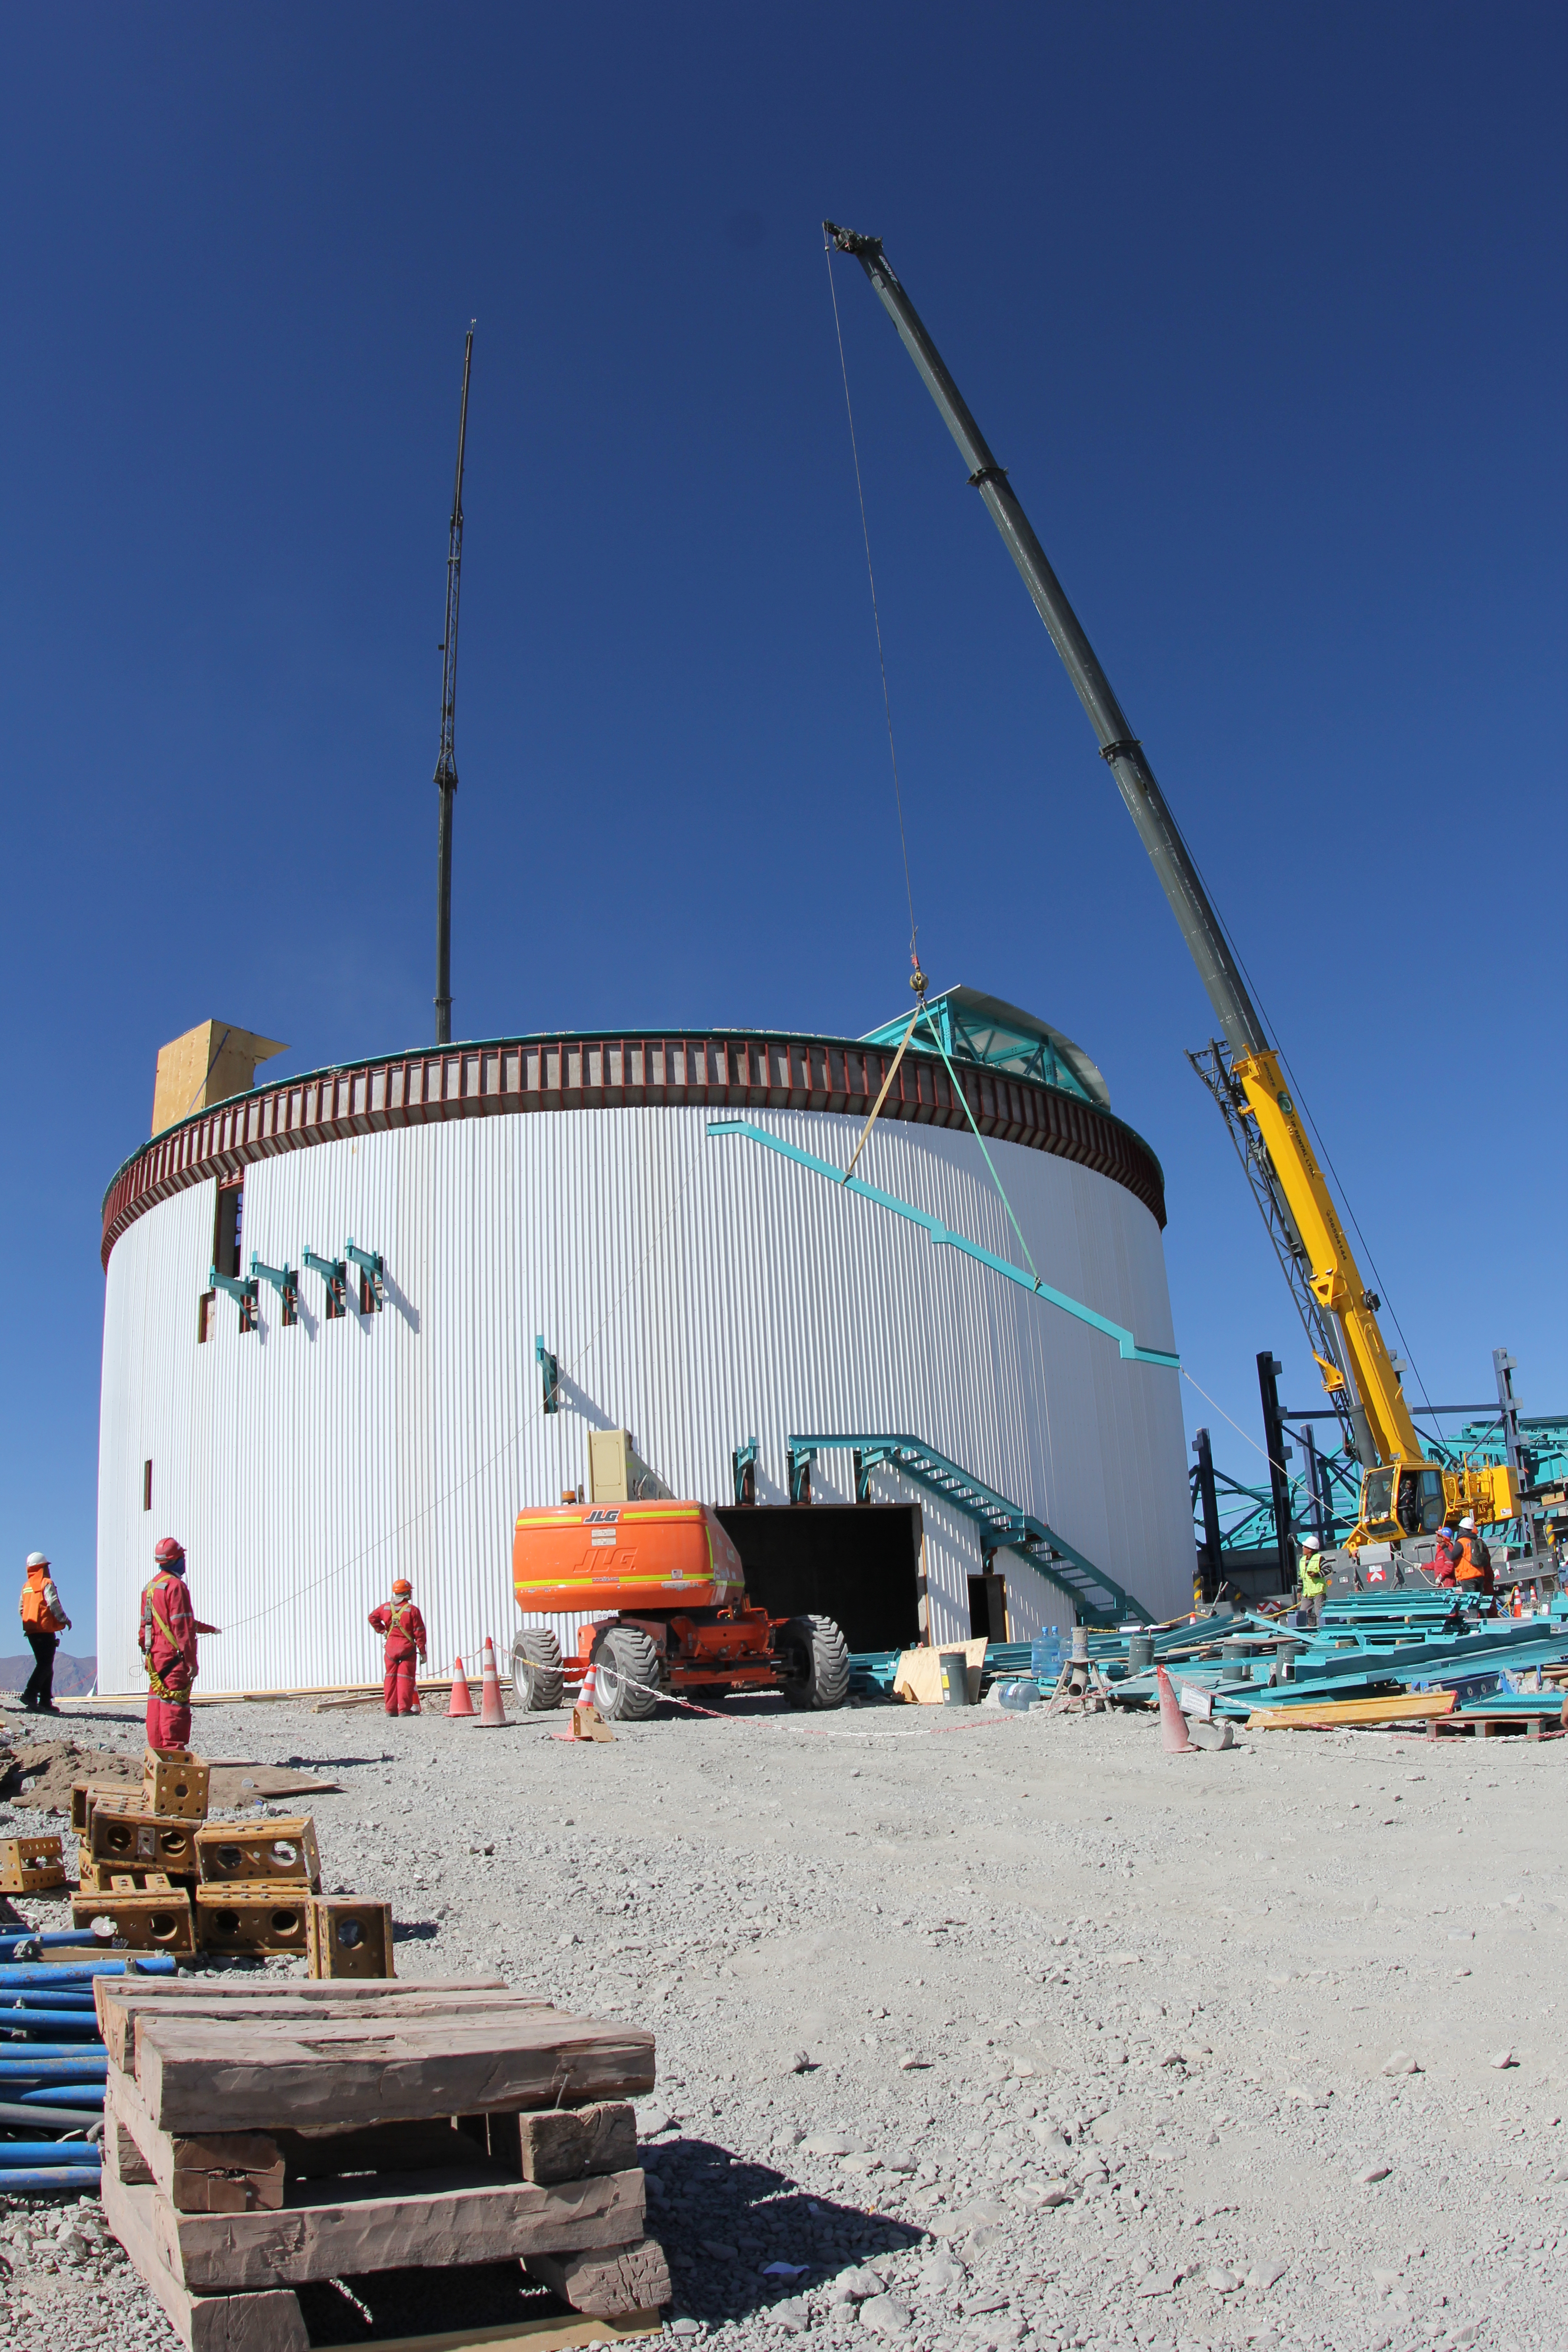

Stair Installation

Stair installation on the outside of the lower enclosure.

Credit: Rubin Observatory/NSF/AURA